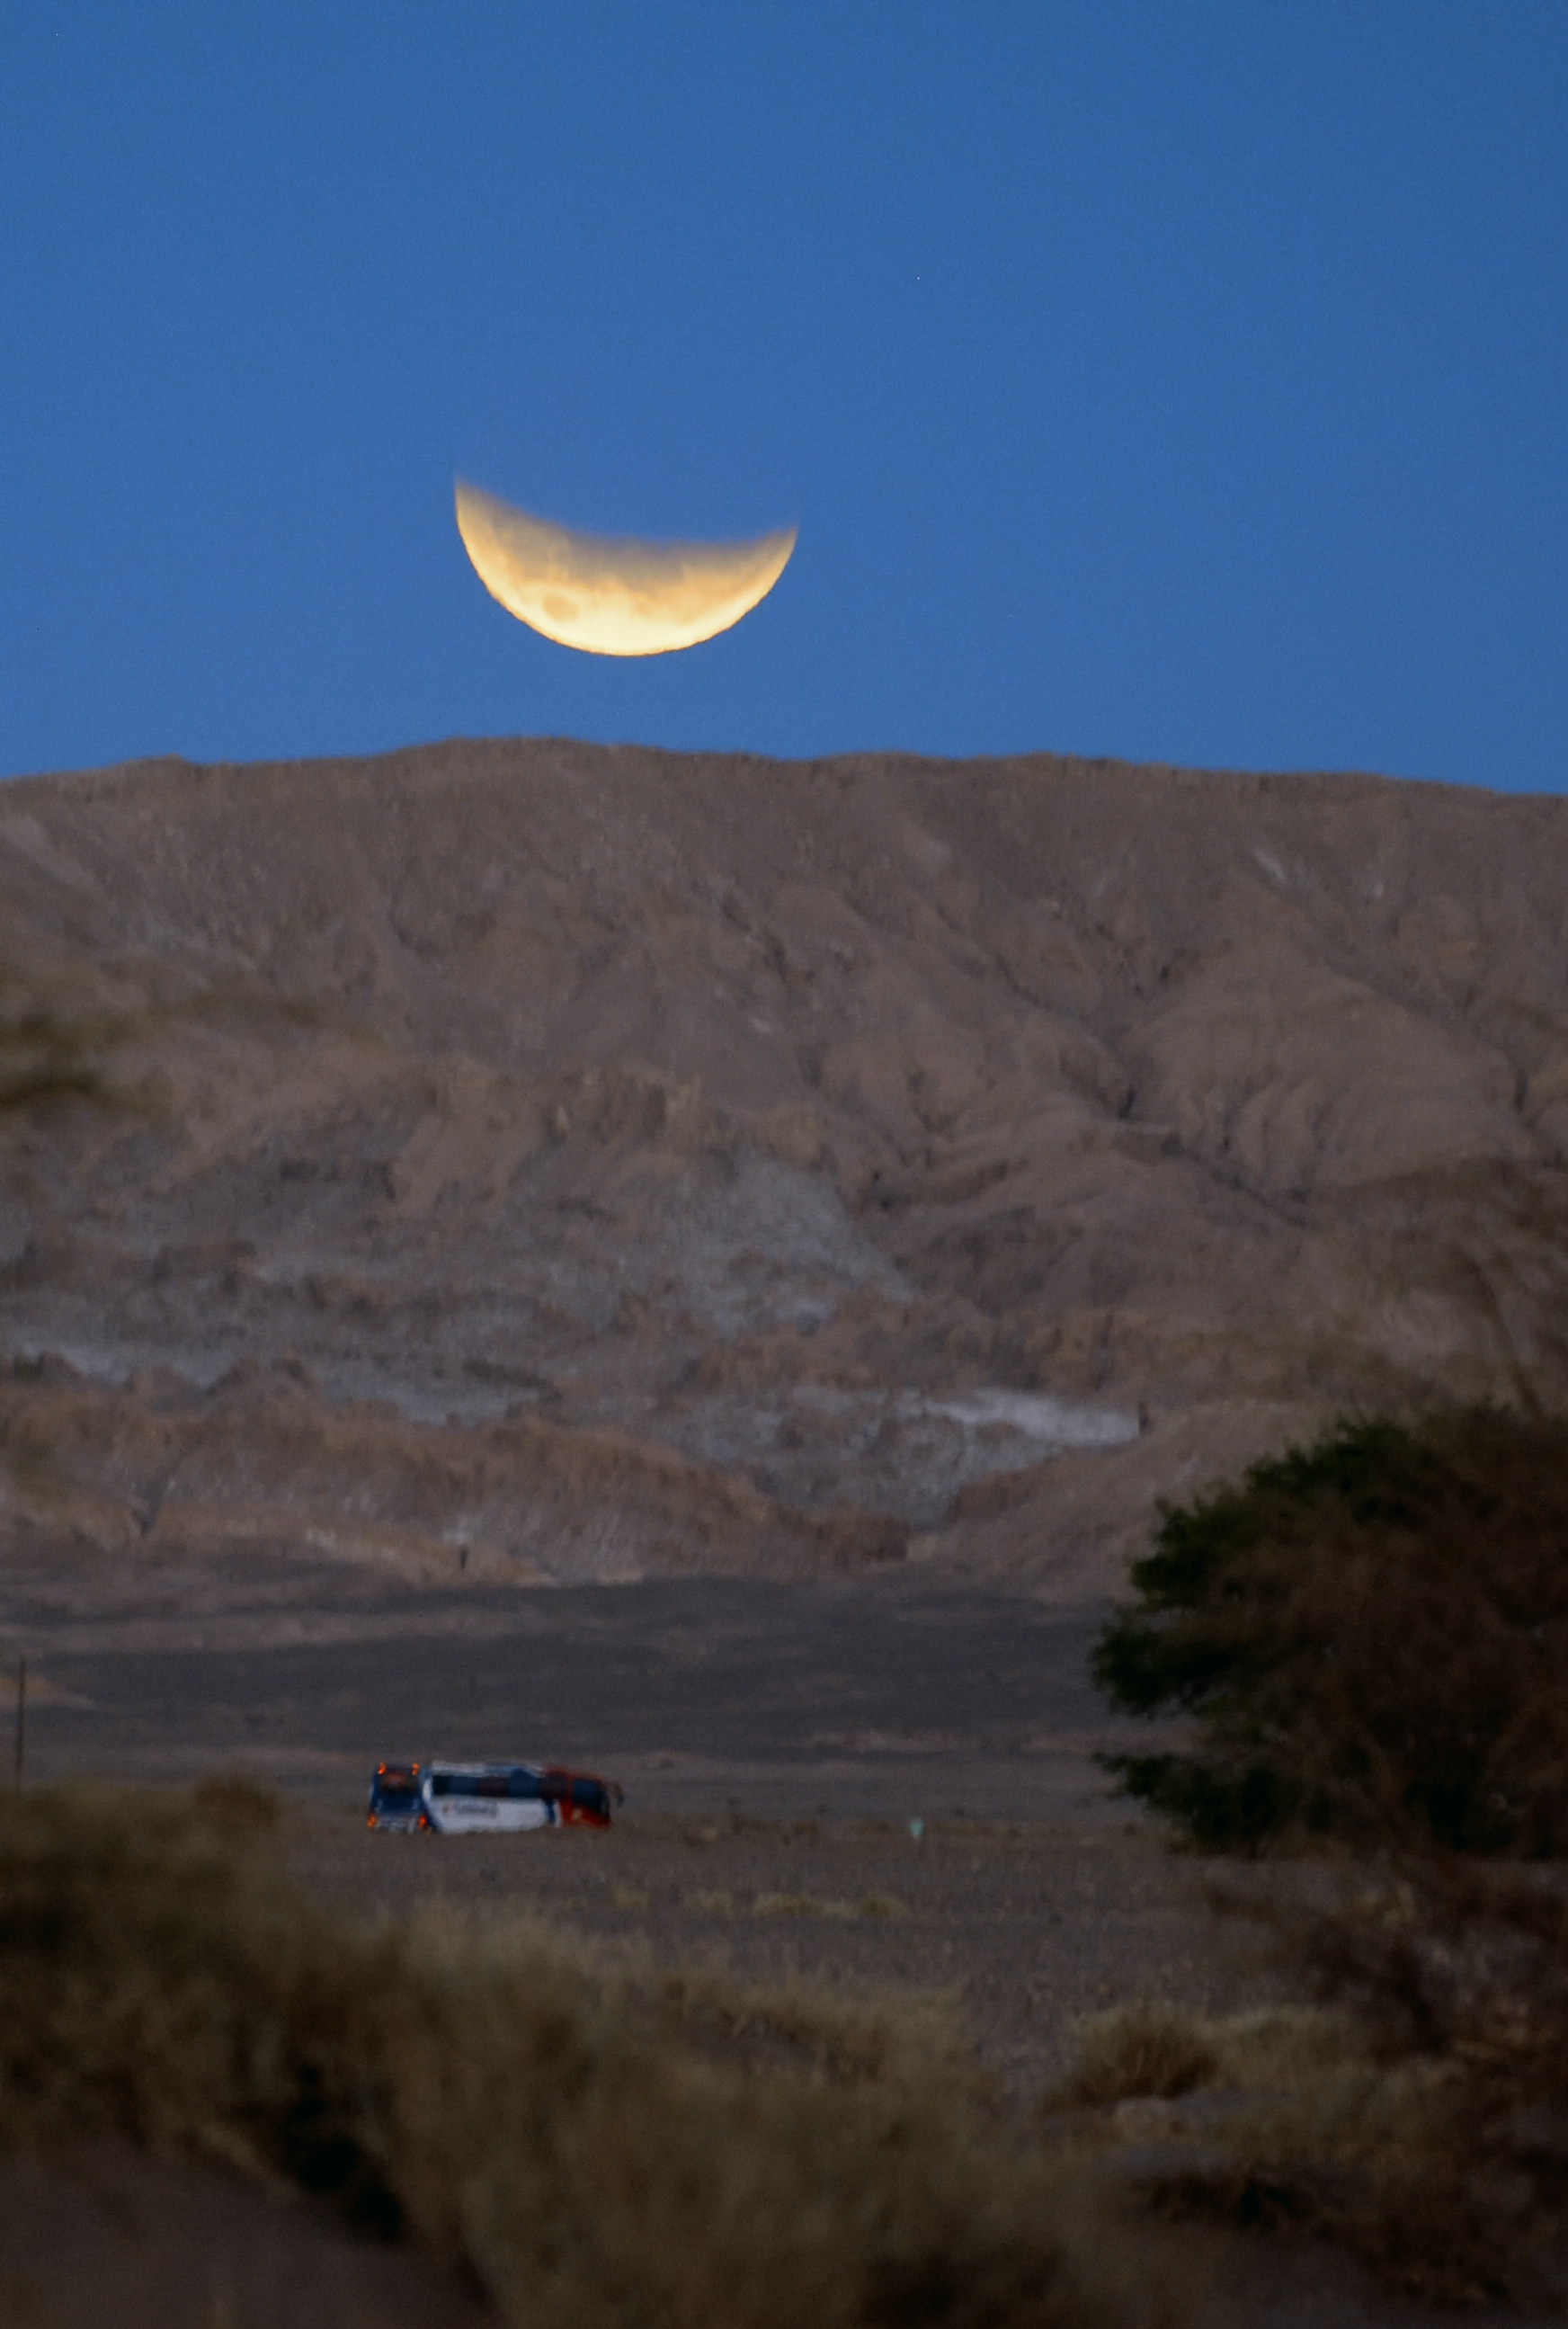

Moon eclipse

The ALMA bus passes in front of the moon valley, while the eclipsed moon is setting. This image was taken from the APEX base camp.

Credit: C. Duran/ESO